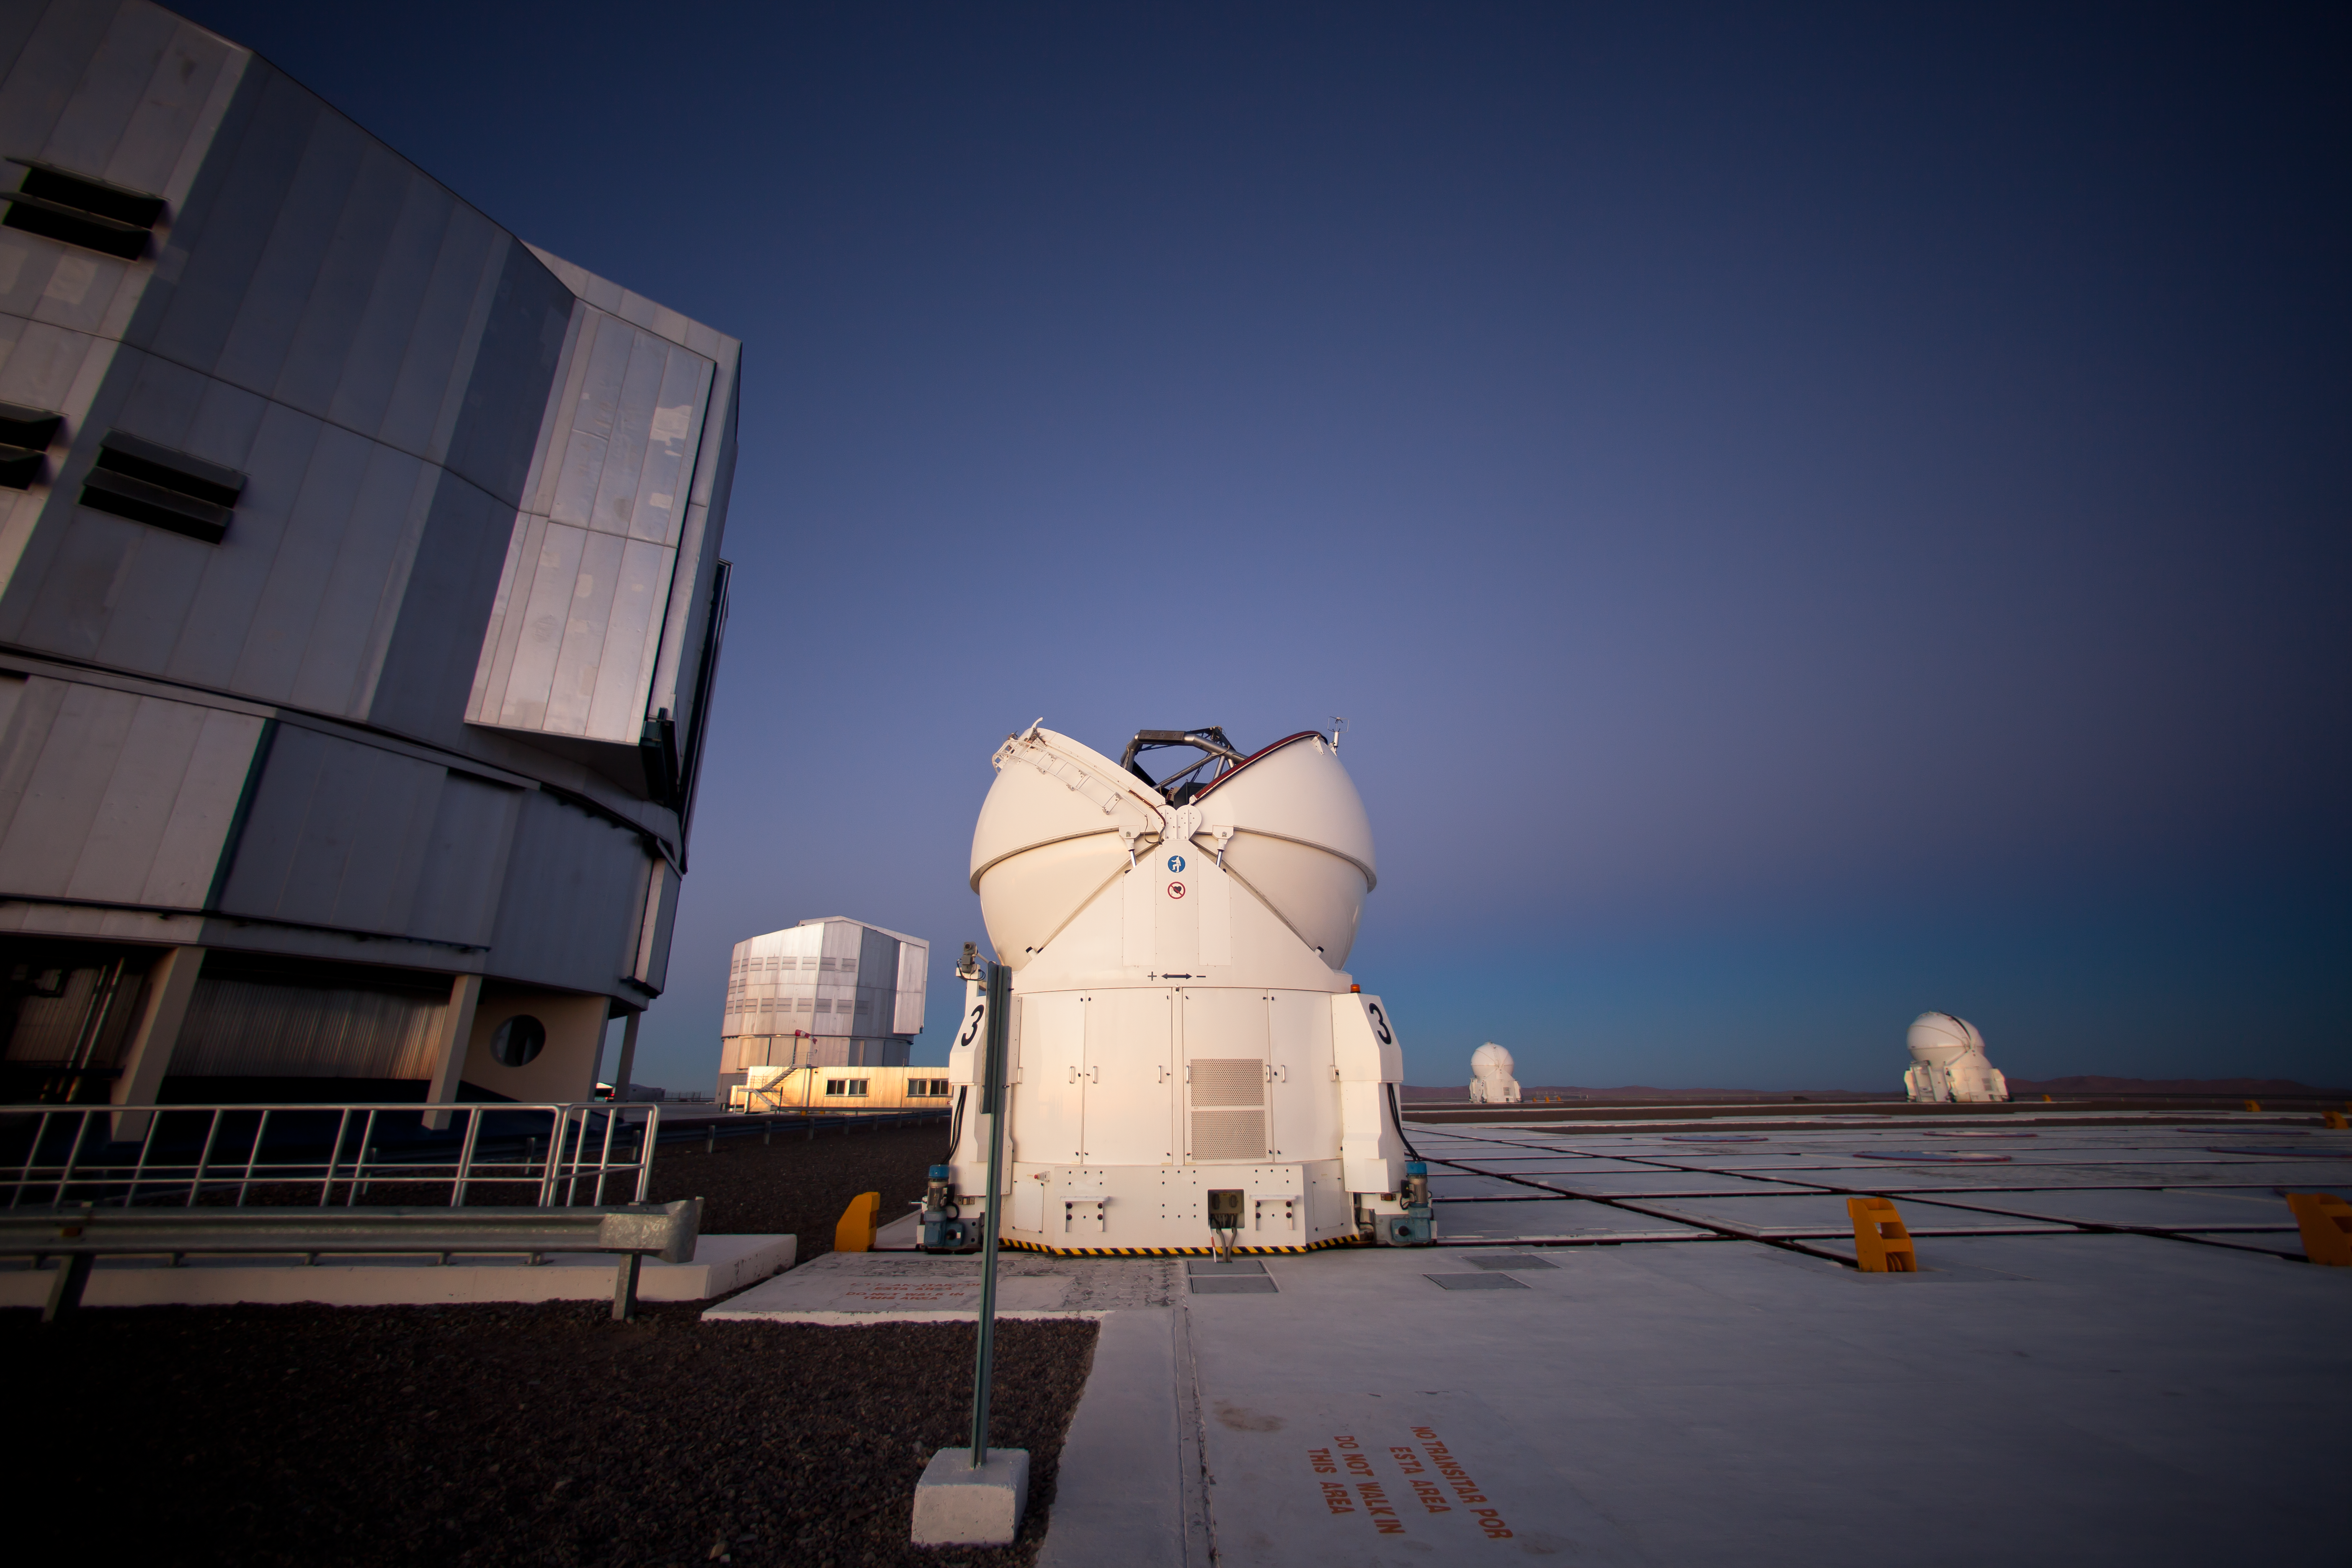

VLT´s Auxiliary Telescopes opening

The sun has set at ESO´s Paranal Observatory and the Very Large Telescope (VLT) is preparing for a night of observations. The Auxiliary Telescopes 3 (AT3) and 4 (AT4, on the right) are opening. While the four 8.2-metre Unit Telescopes (UTs) are typically already opened at this time of the day, the four 1.8-metre Auxiliary Telescopes (ATs) need to wait that the sun is below the horizon to avoid the possibility that sunlight could shine directly on one of the mirrors. In this picture, taken towards the east, the bluish shadow projected by the Earth is visible right above the horizon, followed by a light-pinkish band known as the belt of Venus, a phenomenon due to backscattering of reddened light from the rising or setting sun.

Credit: ESO